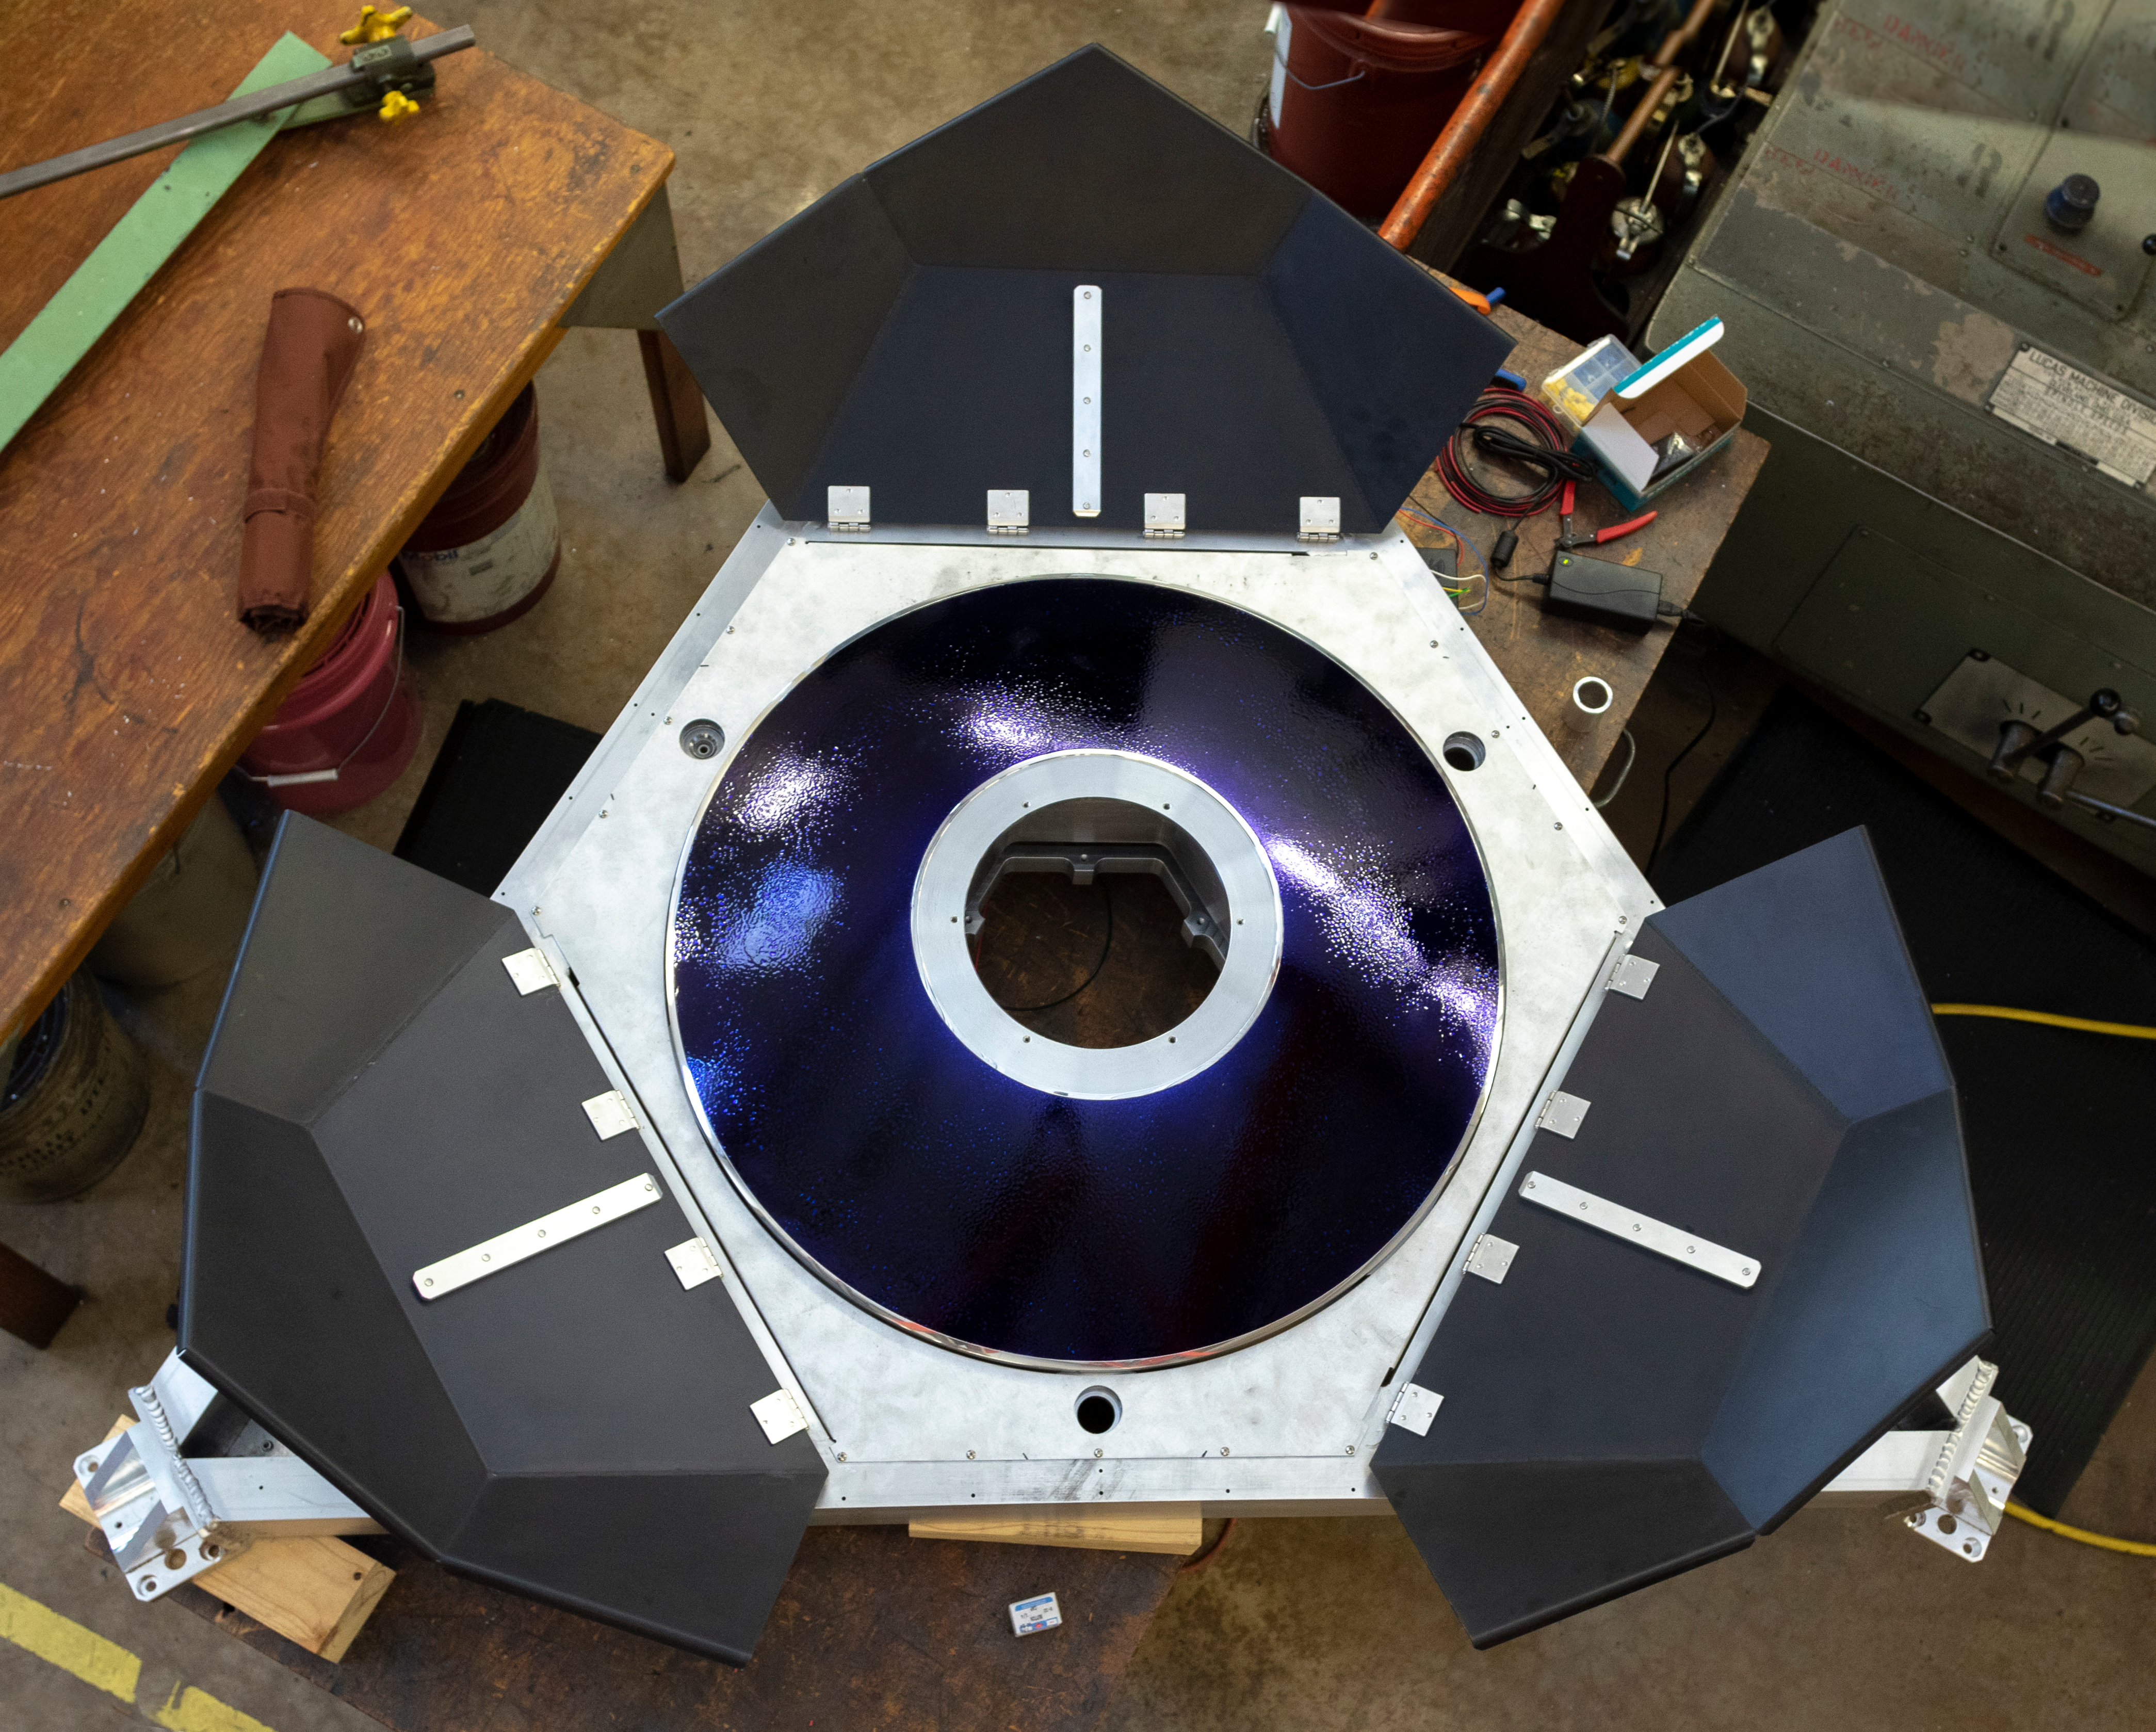

LSST Calibration Screen Reflector

The LSST calibration screen reflector was recently completed in the NOAO instrument shop. Machining and polishing of the reflector was completed by the instrumentation team late in 2018; the mechanical components, including the protective retractable cover, were more recently added. In order to protect the reflector from scratches or fingerprints during the remainder of the work, it was coated with a layer of opticoat, the same polyurethane substance that is currently protecting LSST’s Primary/Tertiary Mirror (M1M3).

Credit: Rubin Observatory/NSF/AURA